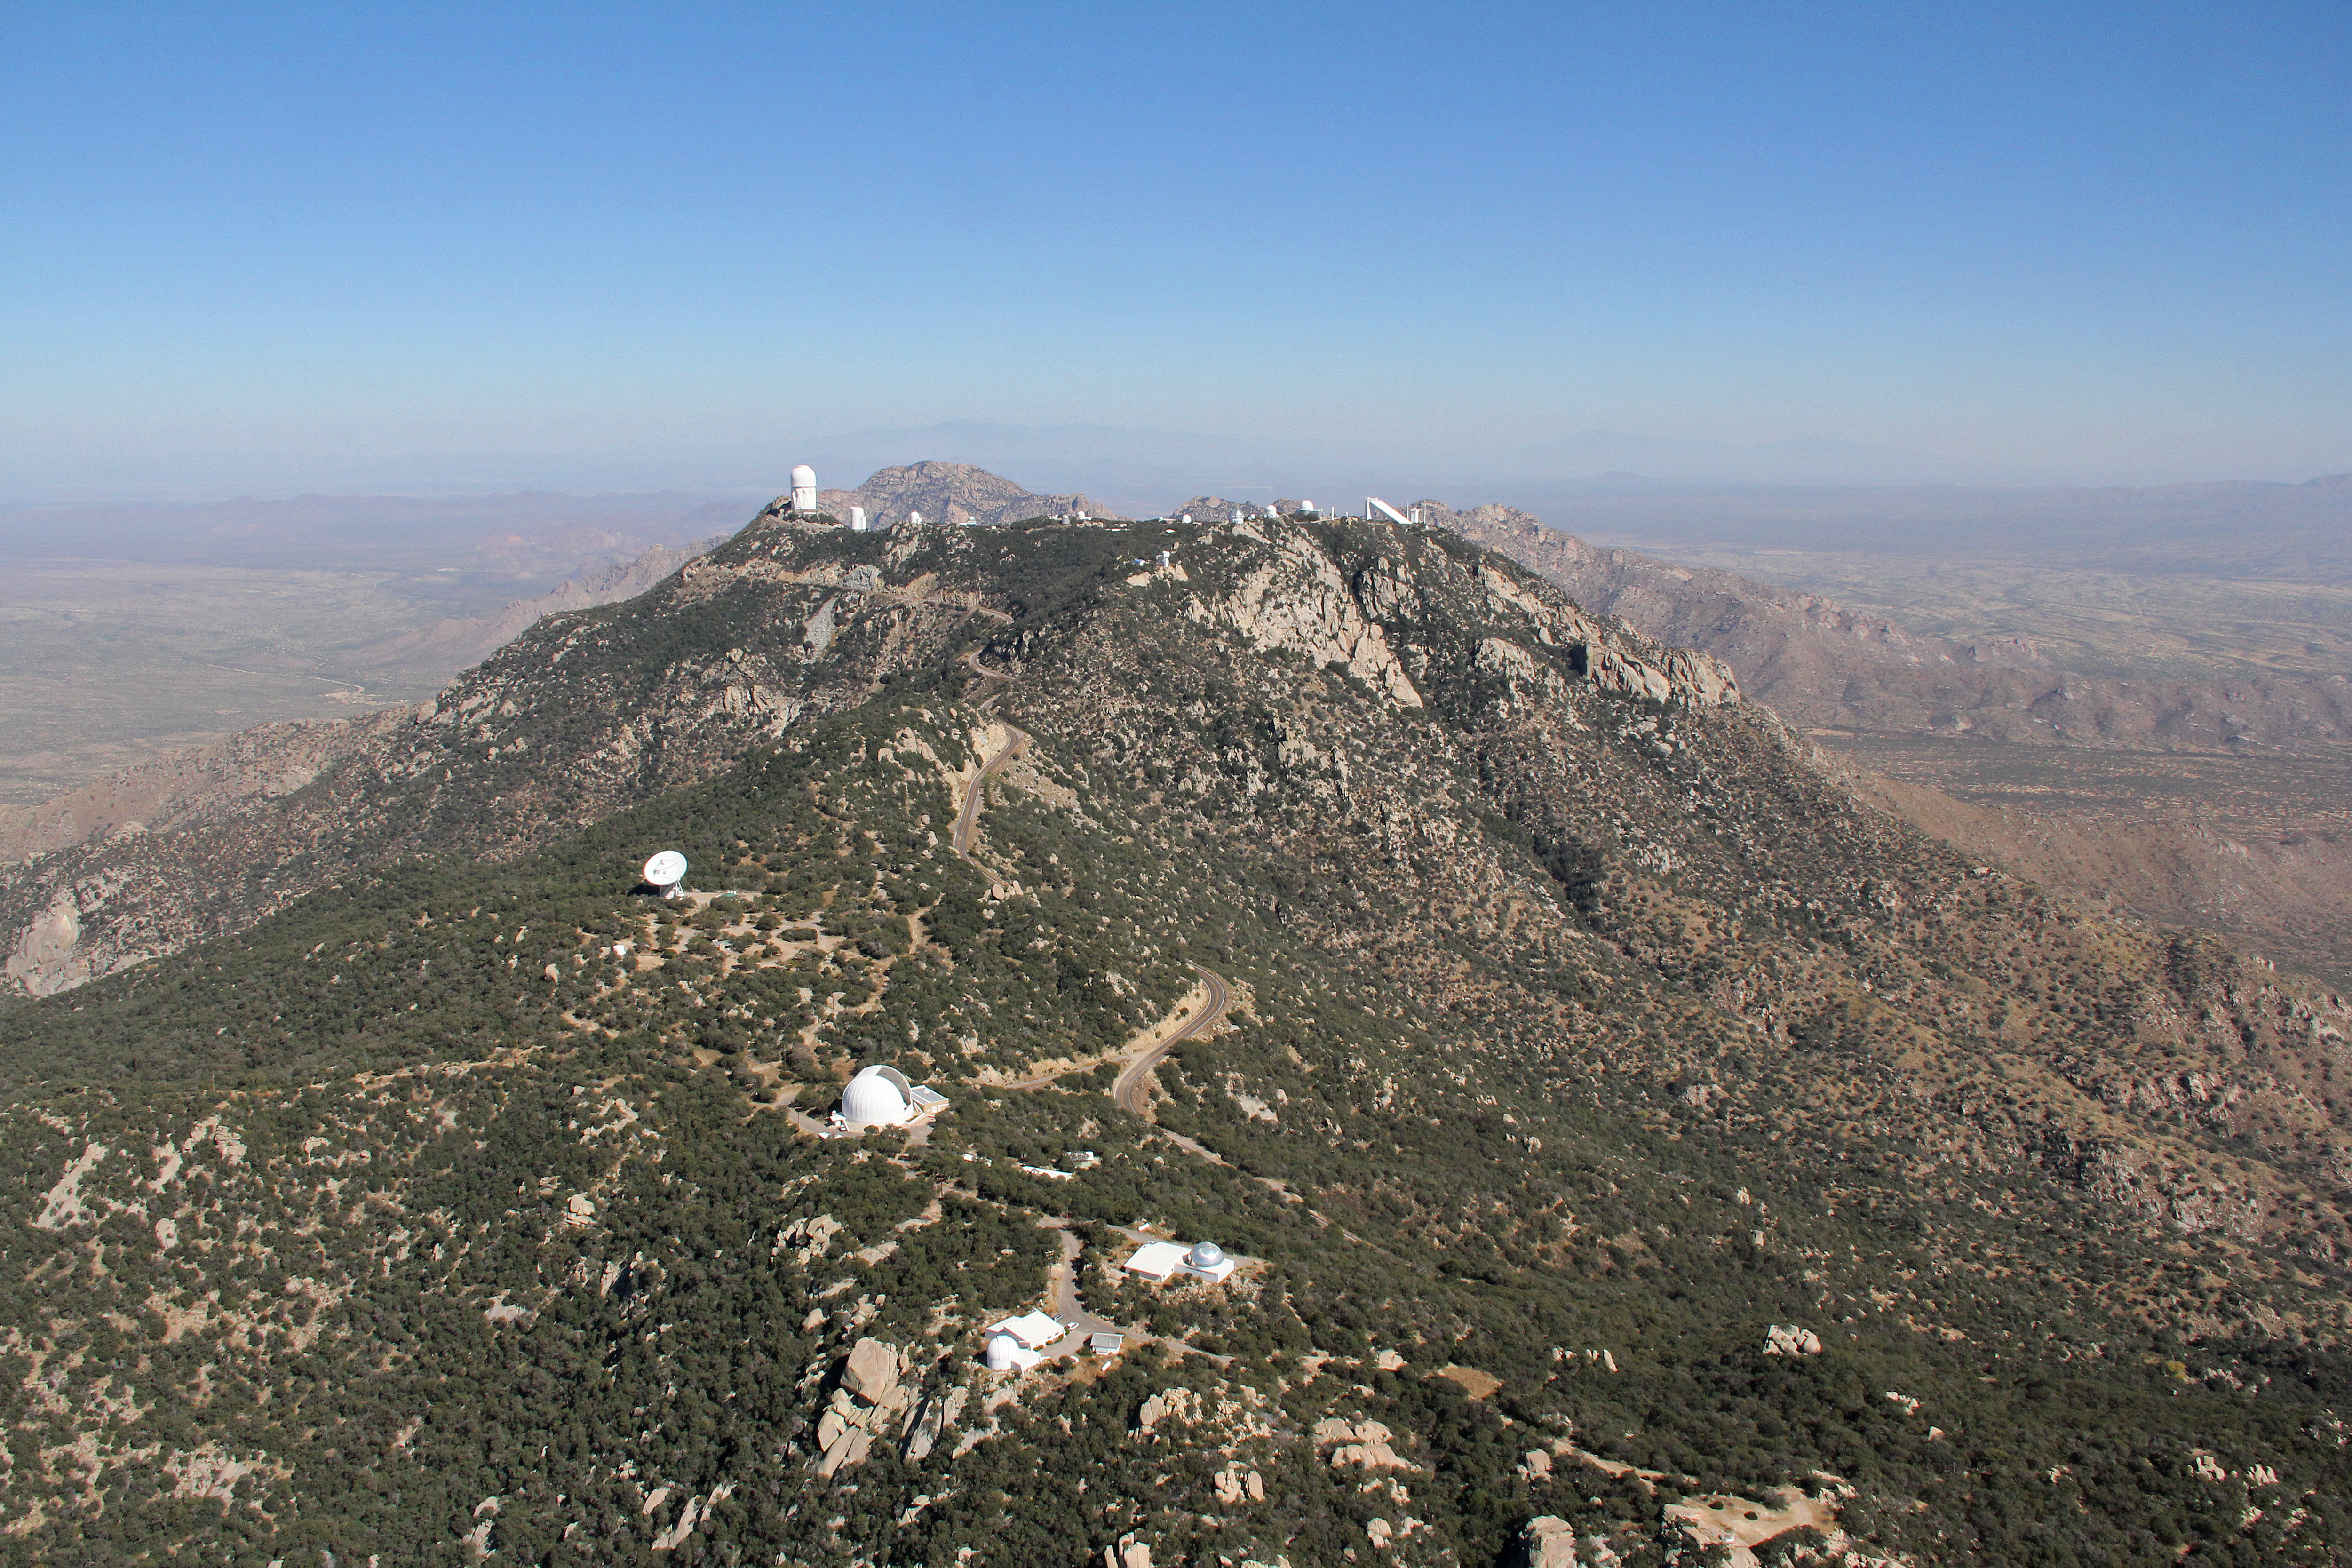

Aerial view of Kitt Peak National Observatory, 29 October 2012

Aerial view of Kitt Peak National Observatory, from 29 October 2012.

Credit: P. Marenfeld/NOIRLab/NSF/AURA/ and E. Acosta/Vera C. Rubin Observatory/ NOIRLab/ NSF/ AURA